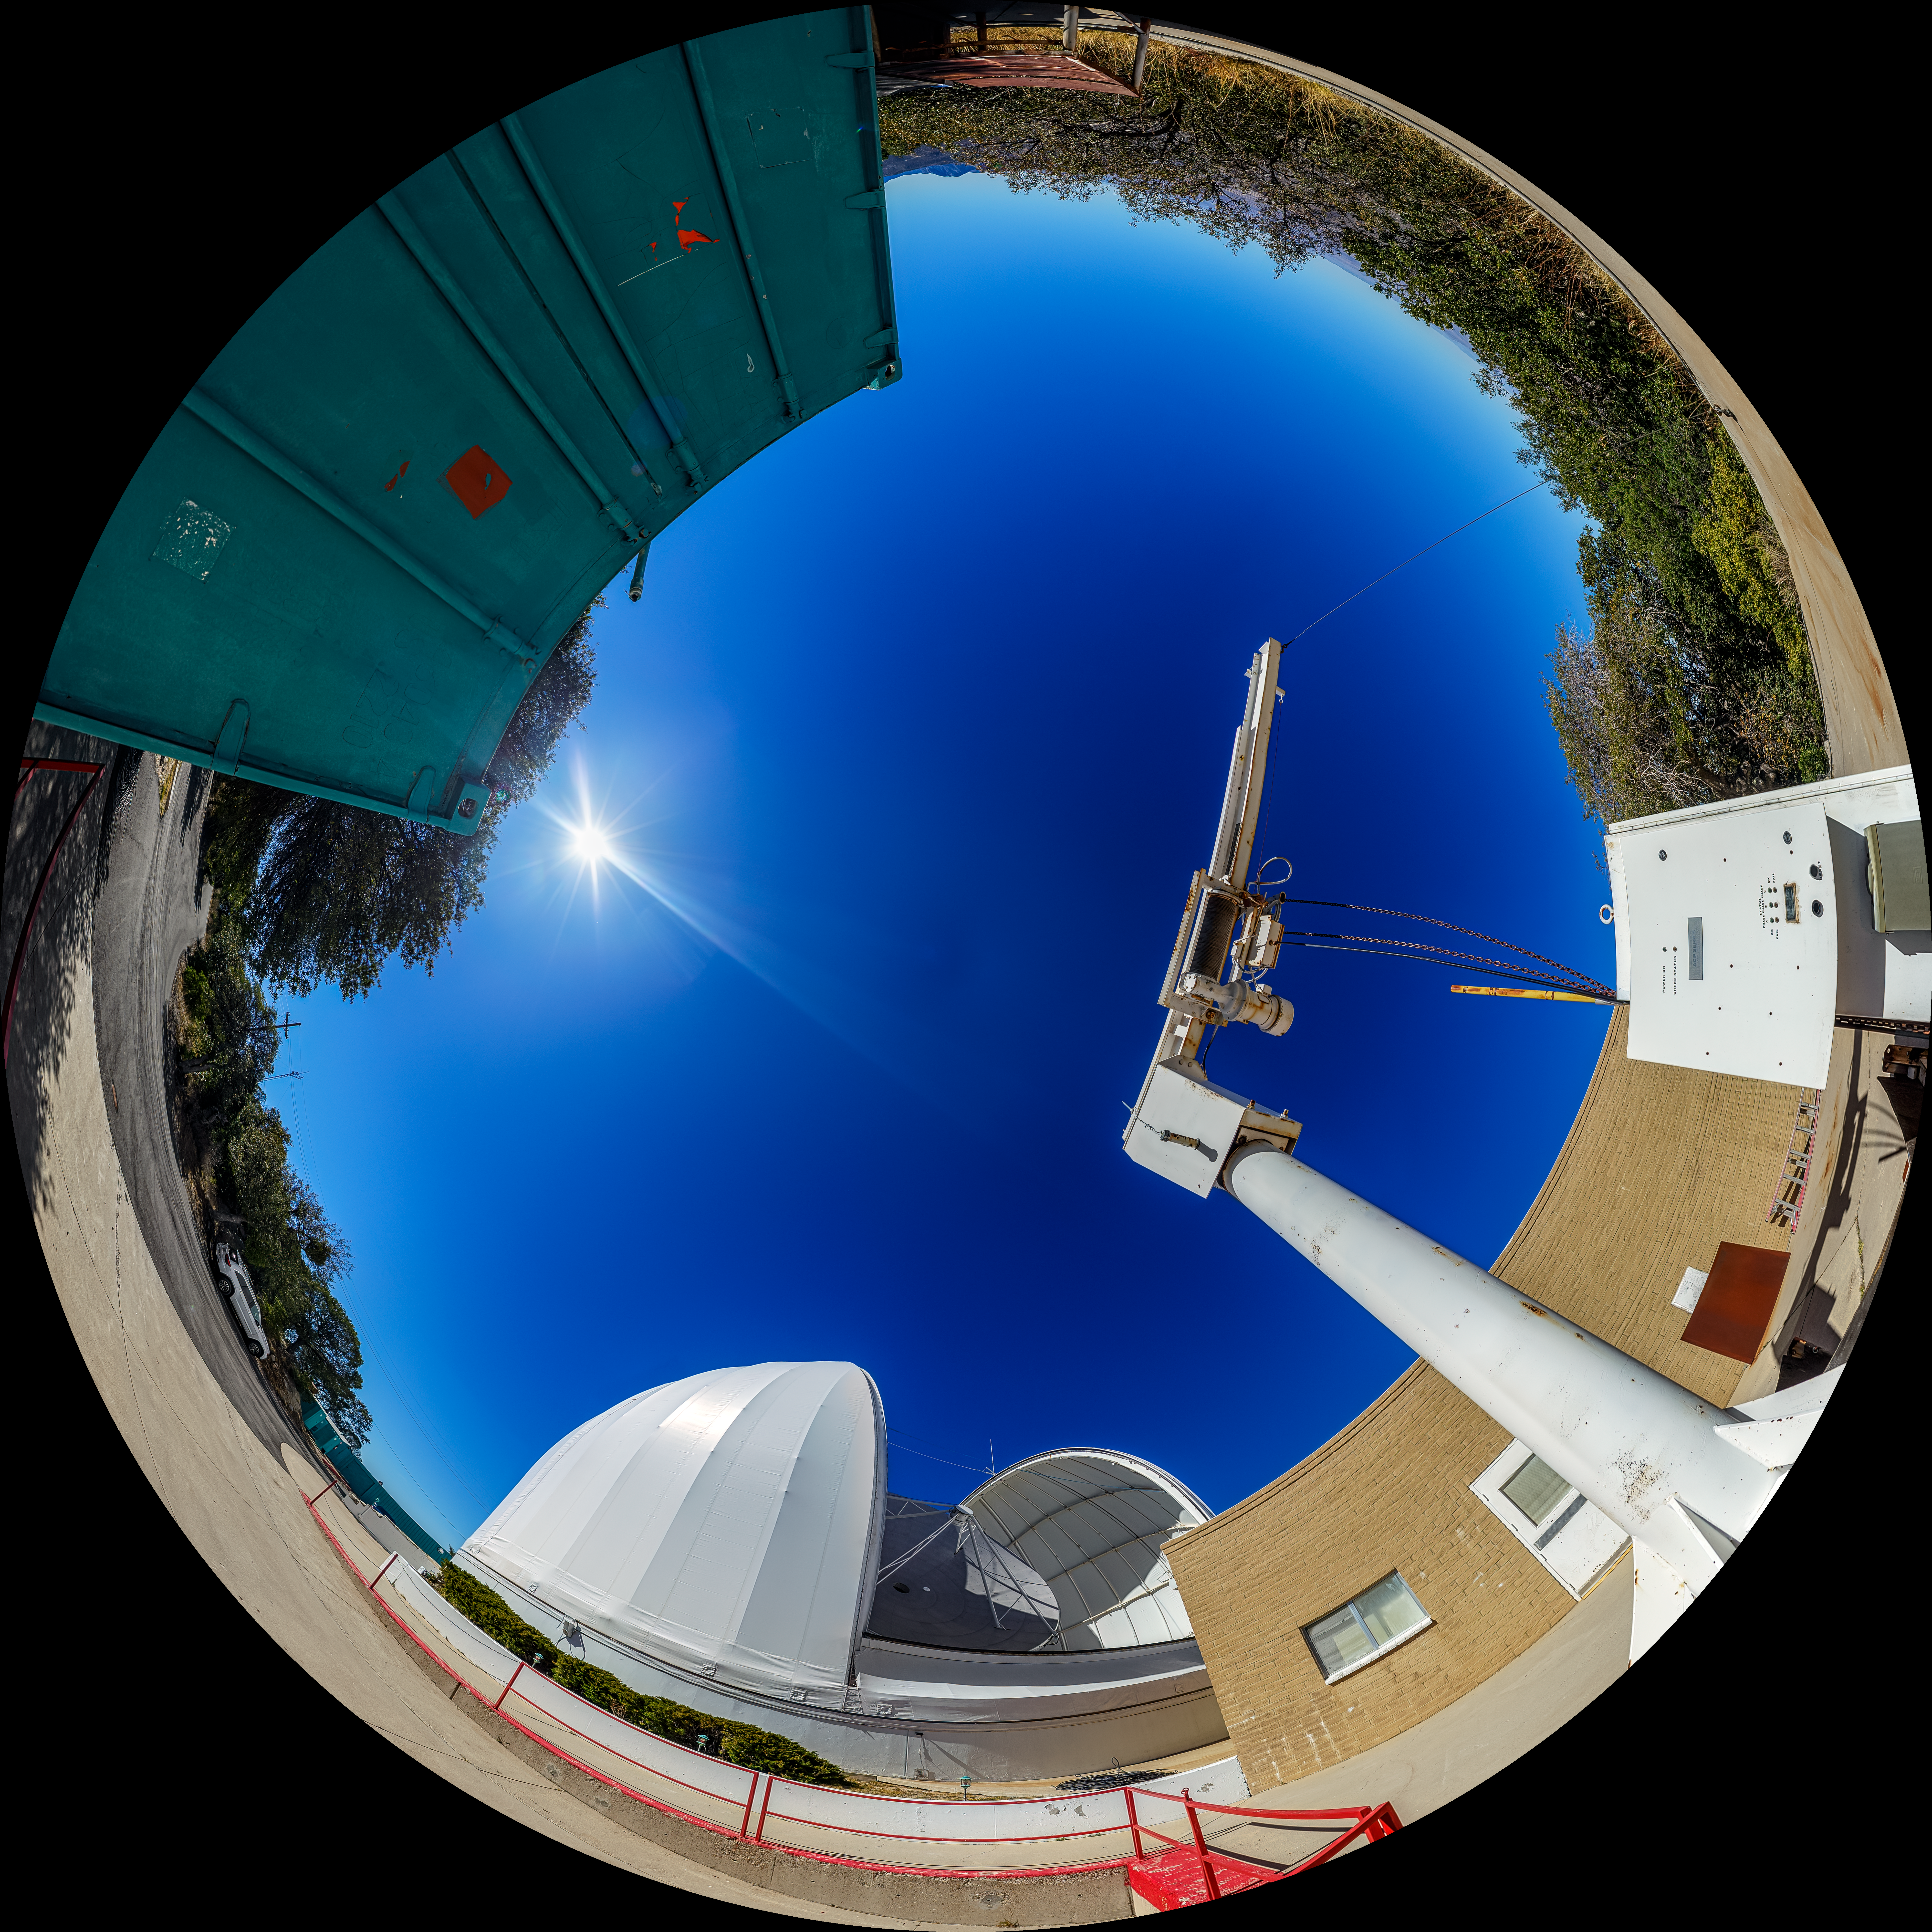

UA ARO 12-meter Telescope Fulldome

A fulldome view of the UA ARO 12-meter Telescope located at Kitt Peak National Observatory (KPNO), a Program of NSF NOIRLab, near Tucson, Arizona.

A 360 panorama version of this image can be found here.

Credit: KPNO/NOIRLab/NSF/AURA/P. Horálek